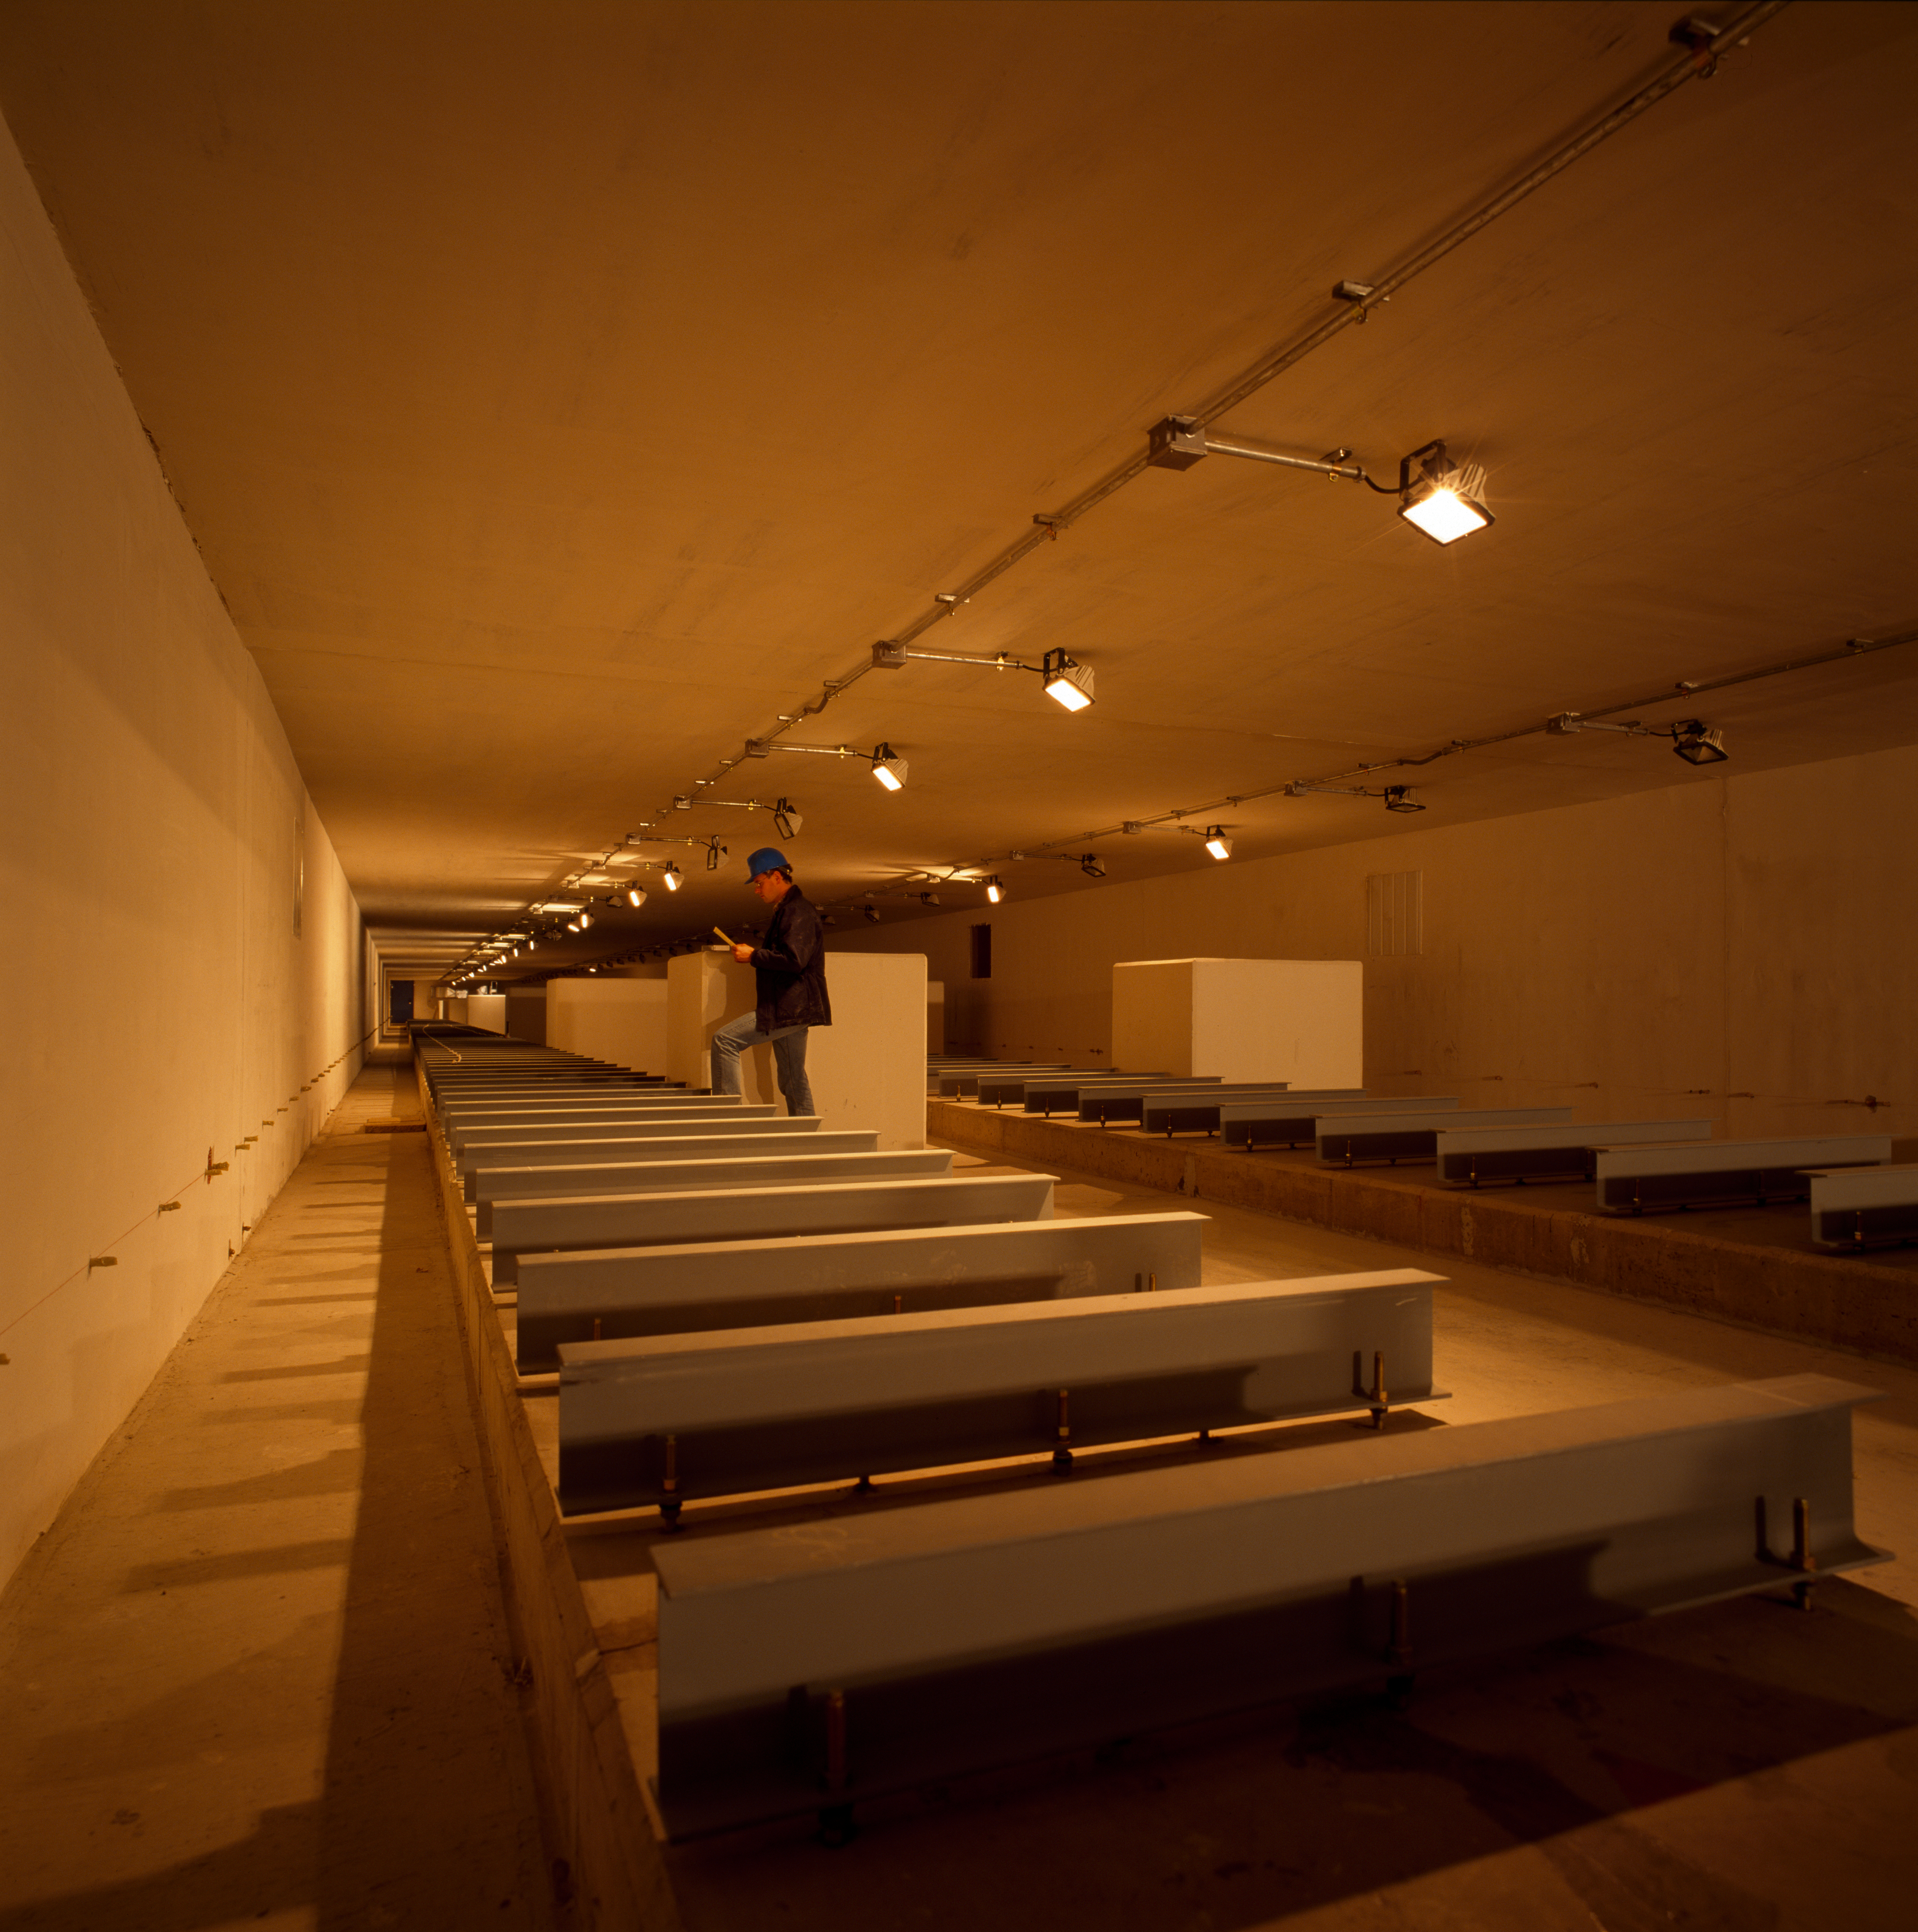

Interferometric tunnel

The interferometric tunnel at Paranal Observatory. This image was obtained in November 1999.

Credit: ESO